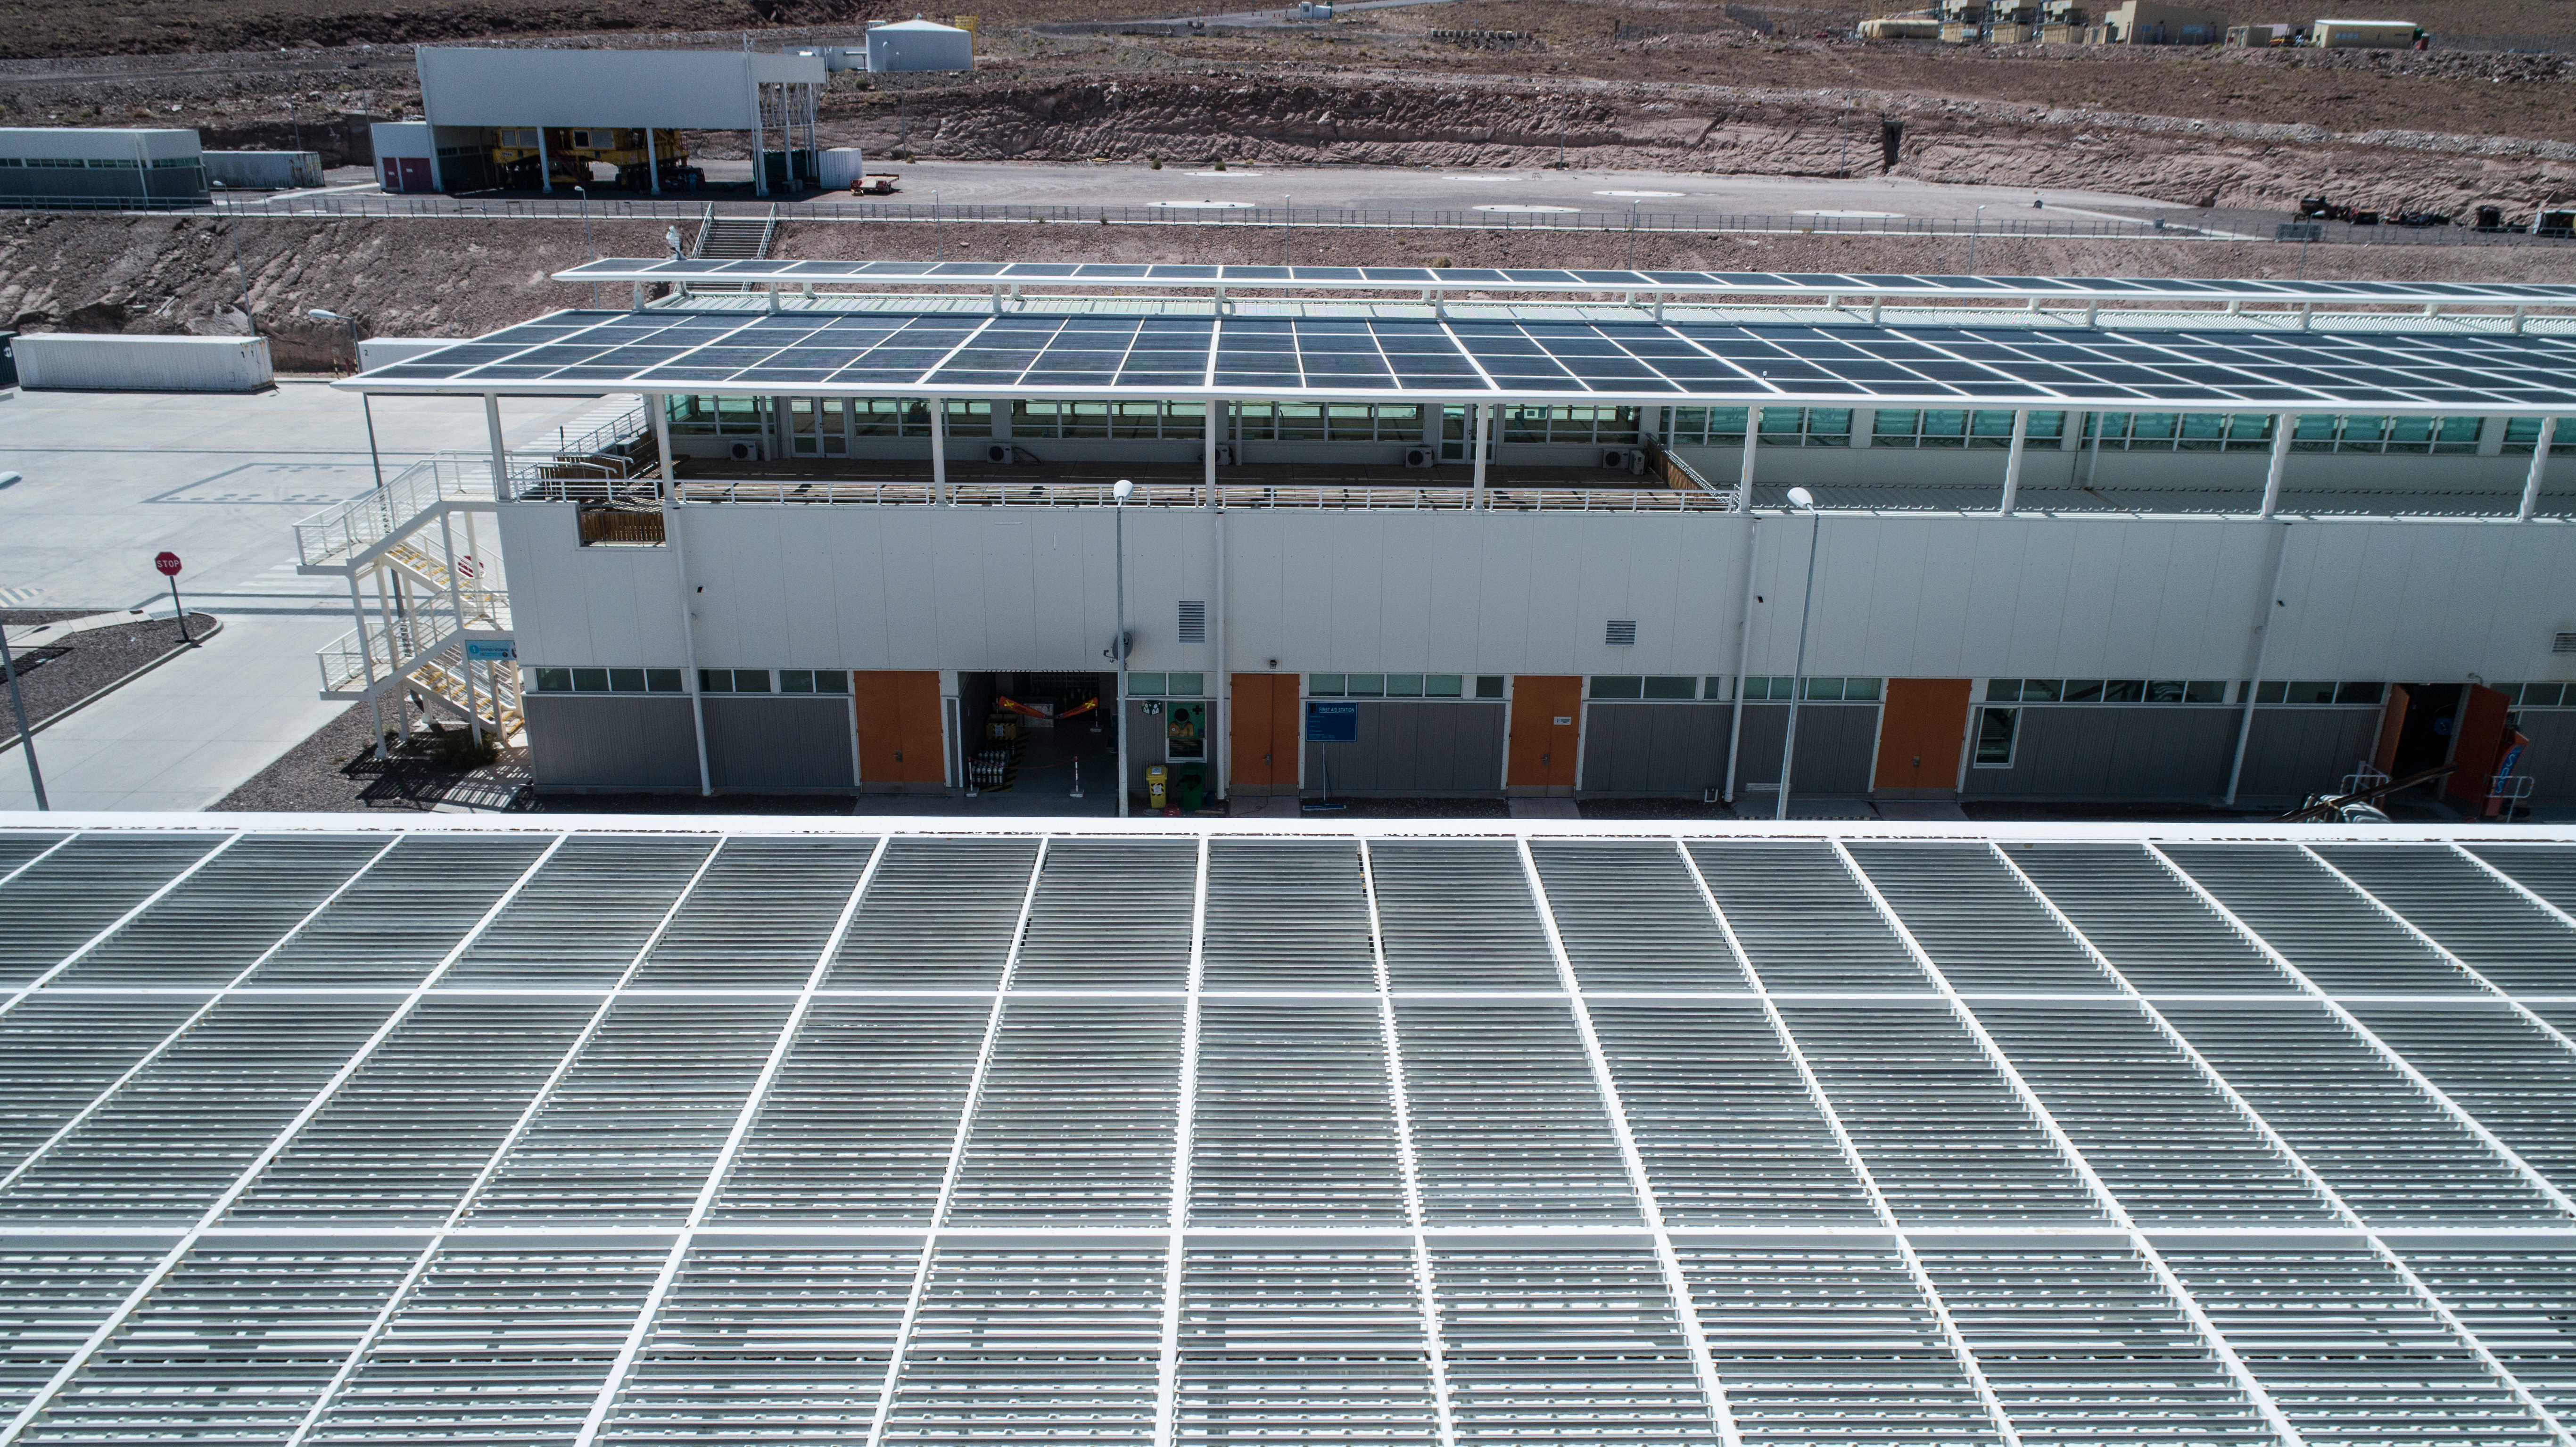

ALMA shutdown due to the Covid-19 pandemic in 2020

ALMA shutdown due to the Covid-19 pandemic in 2020. A Caretaking Team was in charge of guarding the observatory. A drone registered this images, accounting for the solitude of the ALMA base camp (OSF) and the antennas in the Chajnantor Plateau.

Credit: Ariel Marinkovic – X-CAM-ALMA (ESO/NAOJ/NRAO)